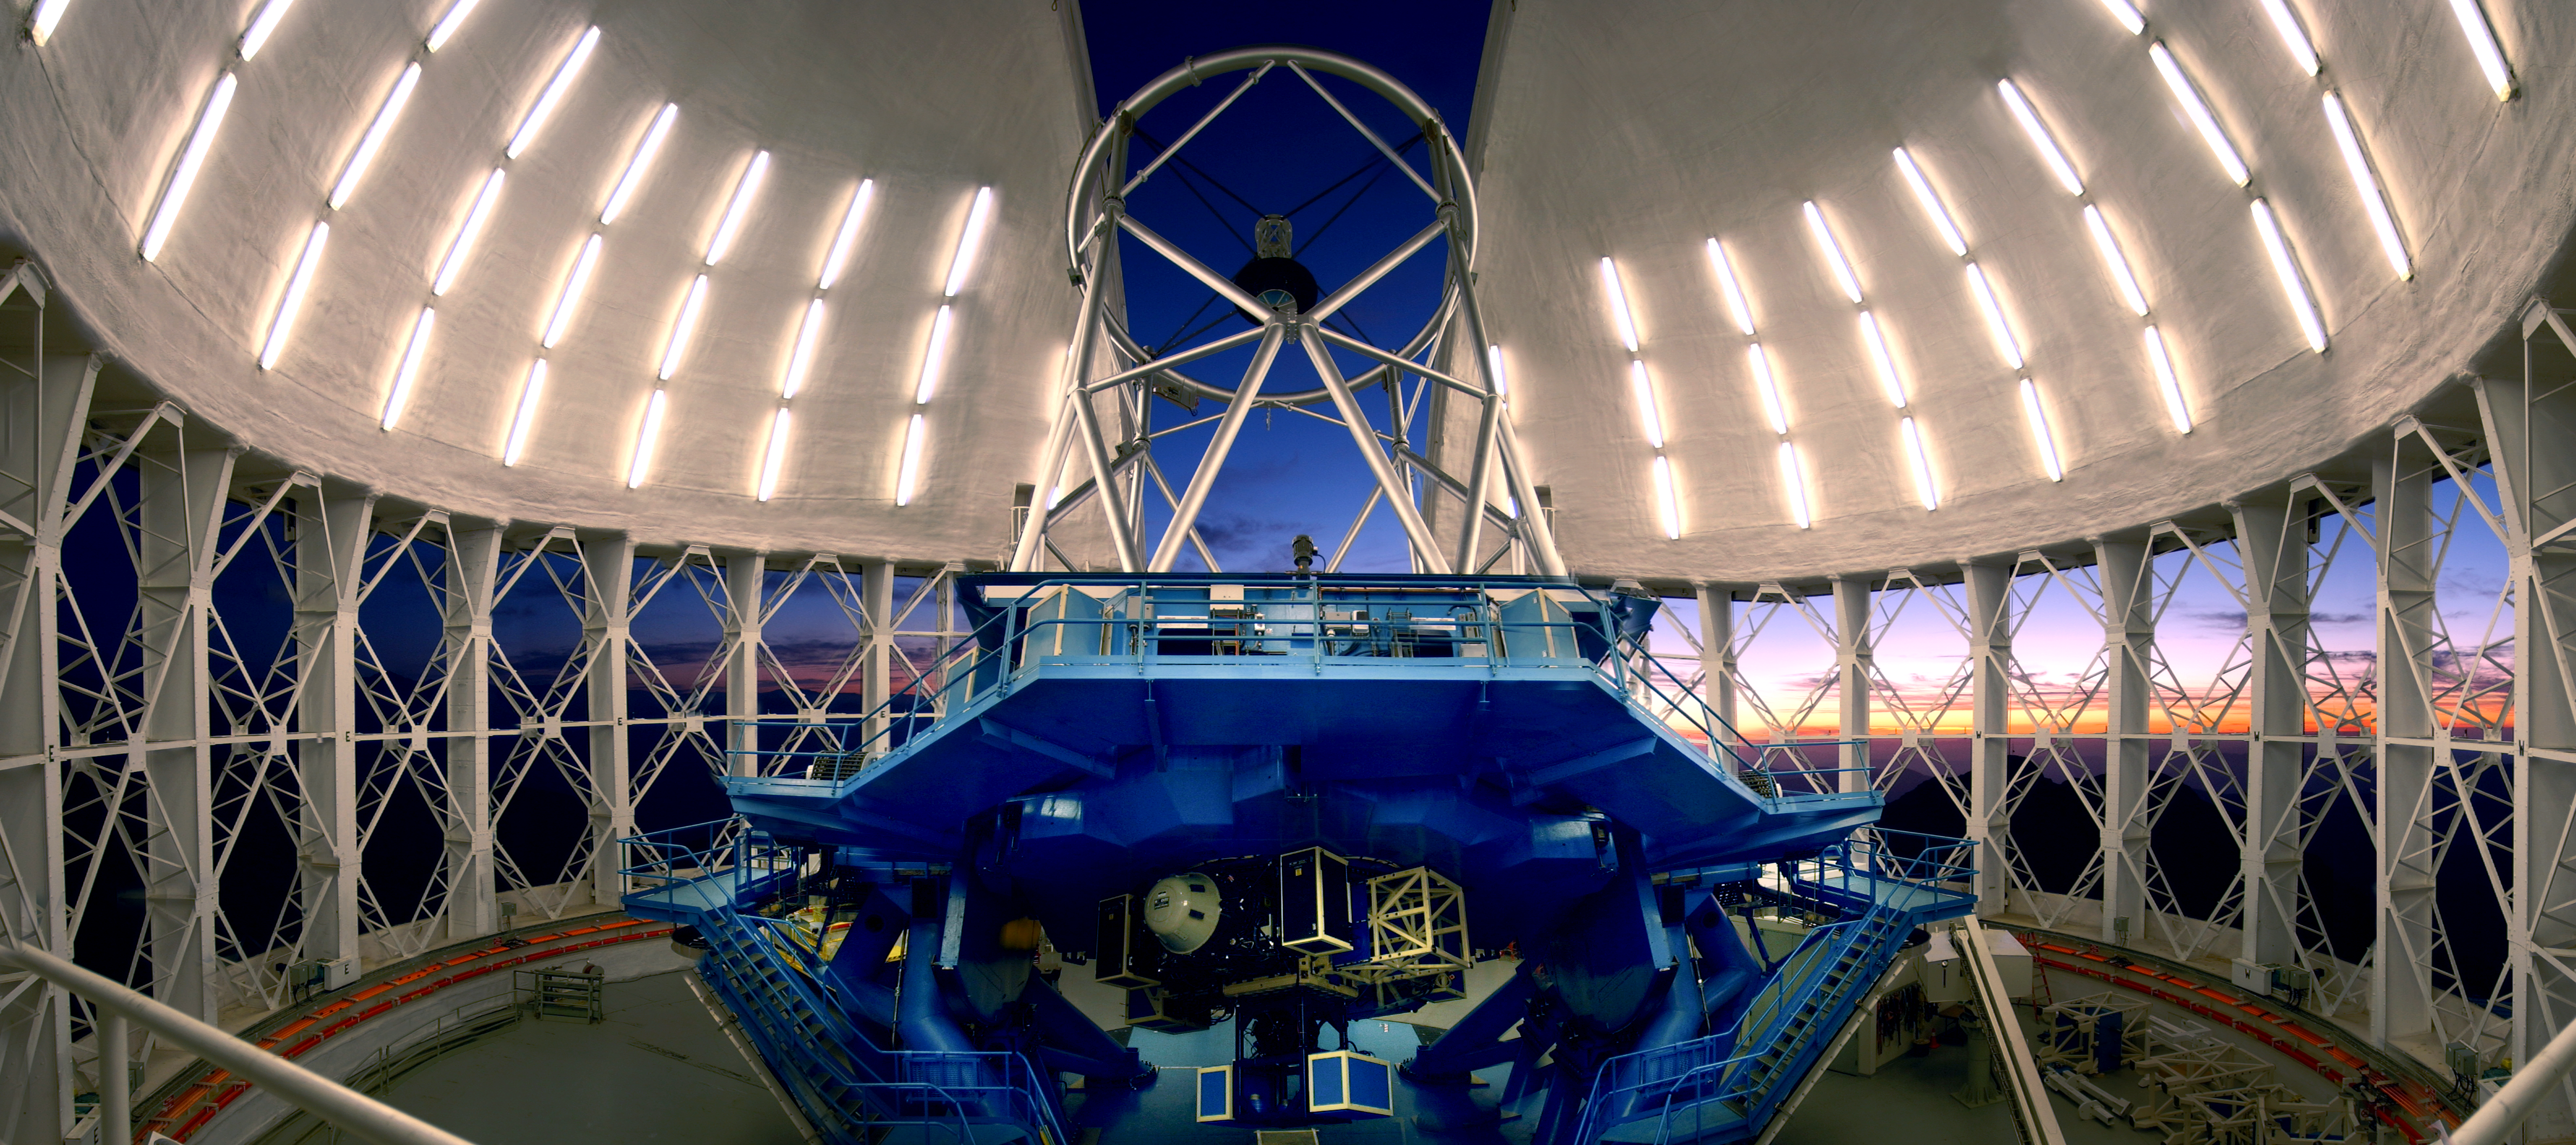

Gemini South at Twilight

This print only available from Gemini South The Gemini South telescope is located at an elevation of 2,737 meters on a mountain in the Chilean Andes named Cerro Pachón. Cerro Pachón shares resources with the adjacent SOAR Telescope and the nearby telescopes of the Cerro Tololo Inter-American Observatory. It is expected that the Large Synoptic Survey Telescope (LSST) will join Gemini on Cerro Pachón during the second half of this decade. Both of the Gemini telescopes (Gemini North is in Hawai‘i) are designed to excel in a wide variety of optical and infrared capabilities. By incorporating technologies such as laser guide star adaptive optics and multi-object spectroscopy, astronomers in the Gemini partnership explore the universe in unprecedented depth and detail. Gemini is operated by an international partnership that includes the United States, United Kingdom, Canada, Chile, Australia, Brazil and Argentina. Any astronomer in each partner country can apply for time on Gemini with is allocated in accordance with the amount of financial support provided by each country. The Gemini telescopes have been integrated with the latest networking technologies to allow remote operations from control rooms at the base facilities in Hilo, Hawai‘i and La Serena, Chile. With the flexibility of “Queue Scheduling” and remote participation, researchers anywhere in the Gemini partnership will be assured the best possible match between observations, instruments and observing conditions

Credit: International Gemini Observatory